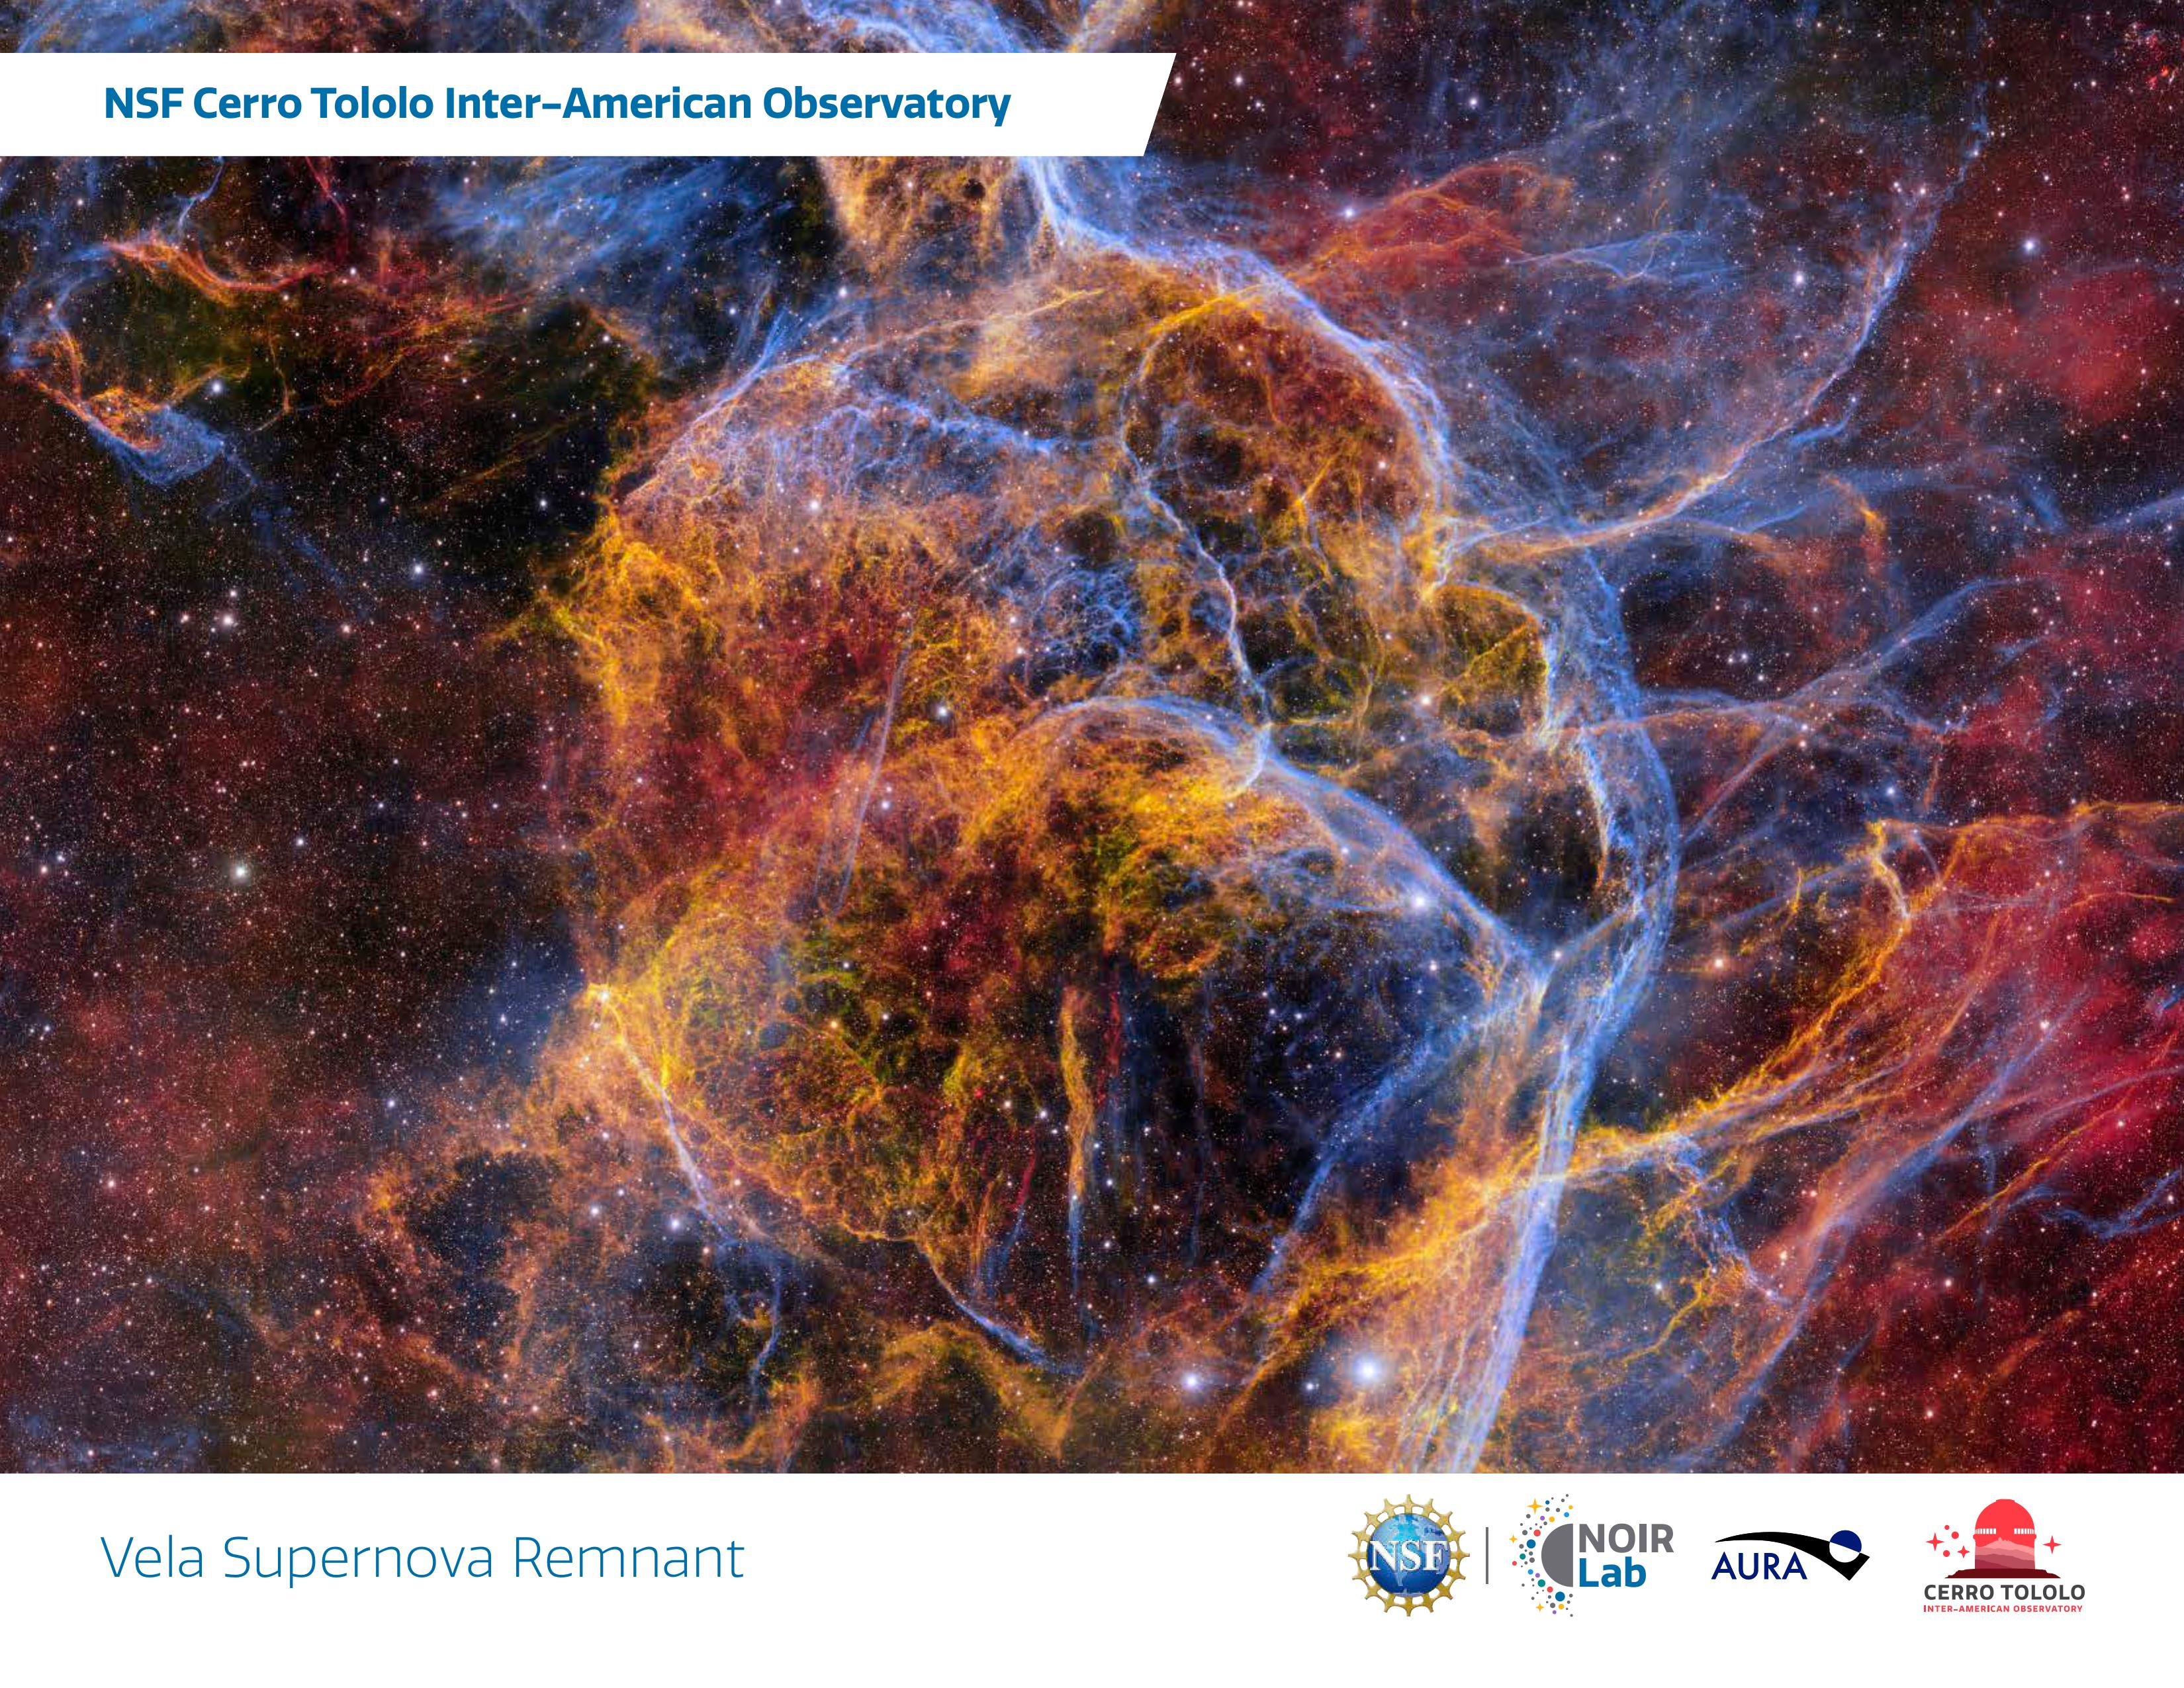

Handouts: NSF Cerro Tololo Inter-American Observatory

Credit: NOIRLab